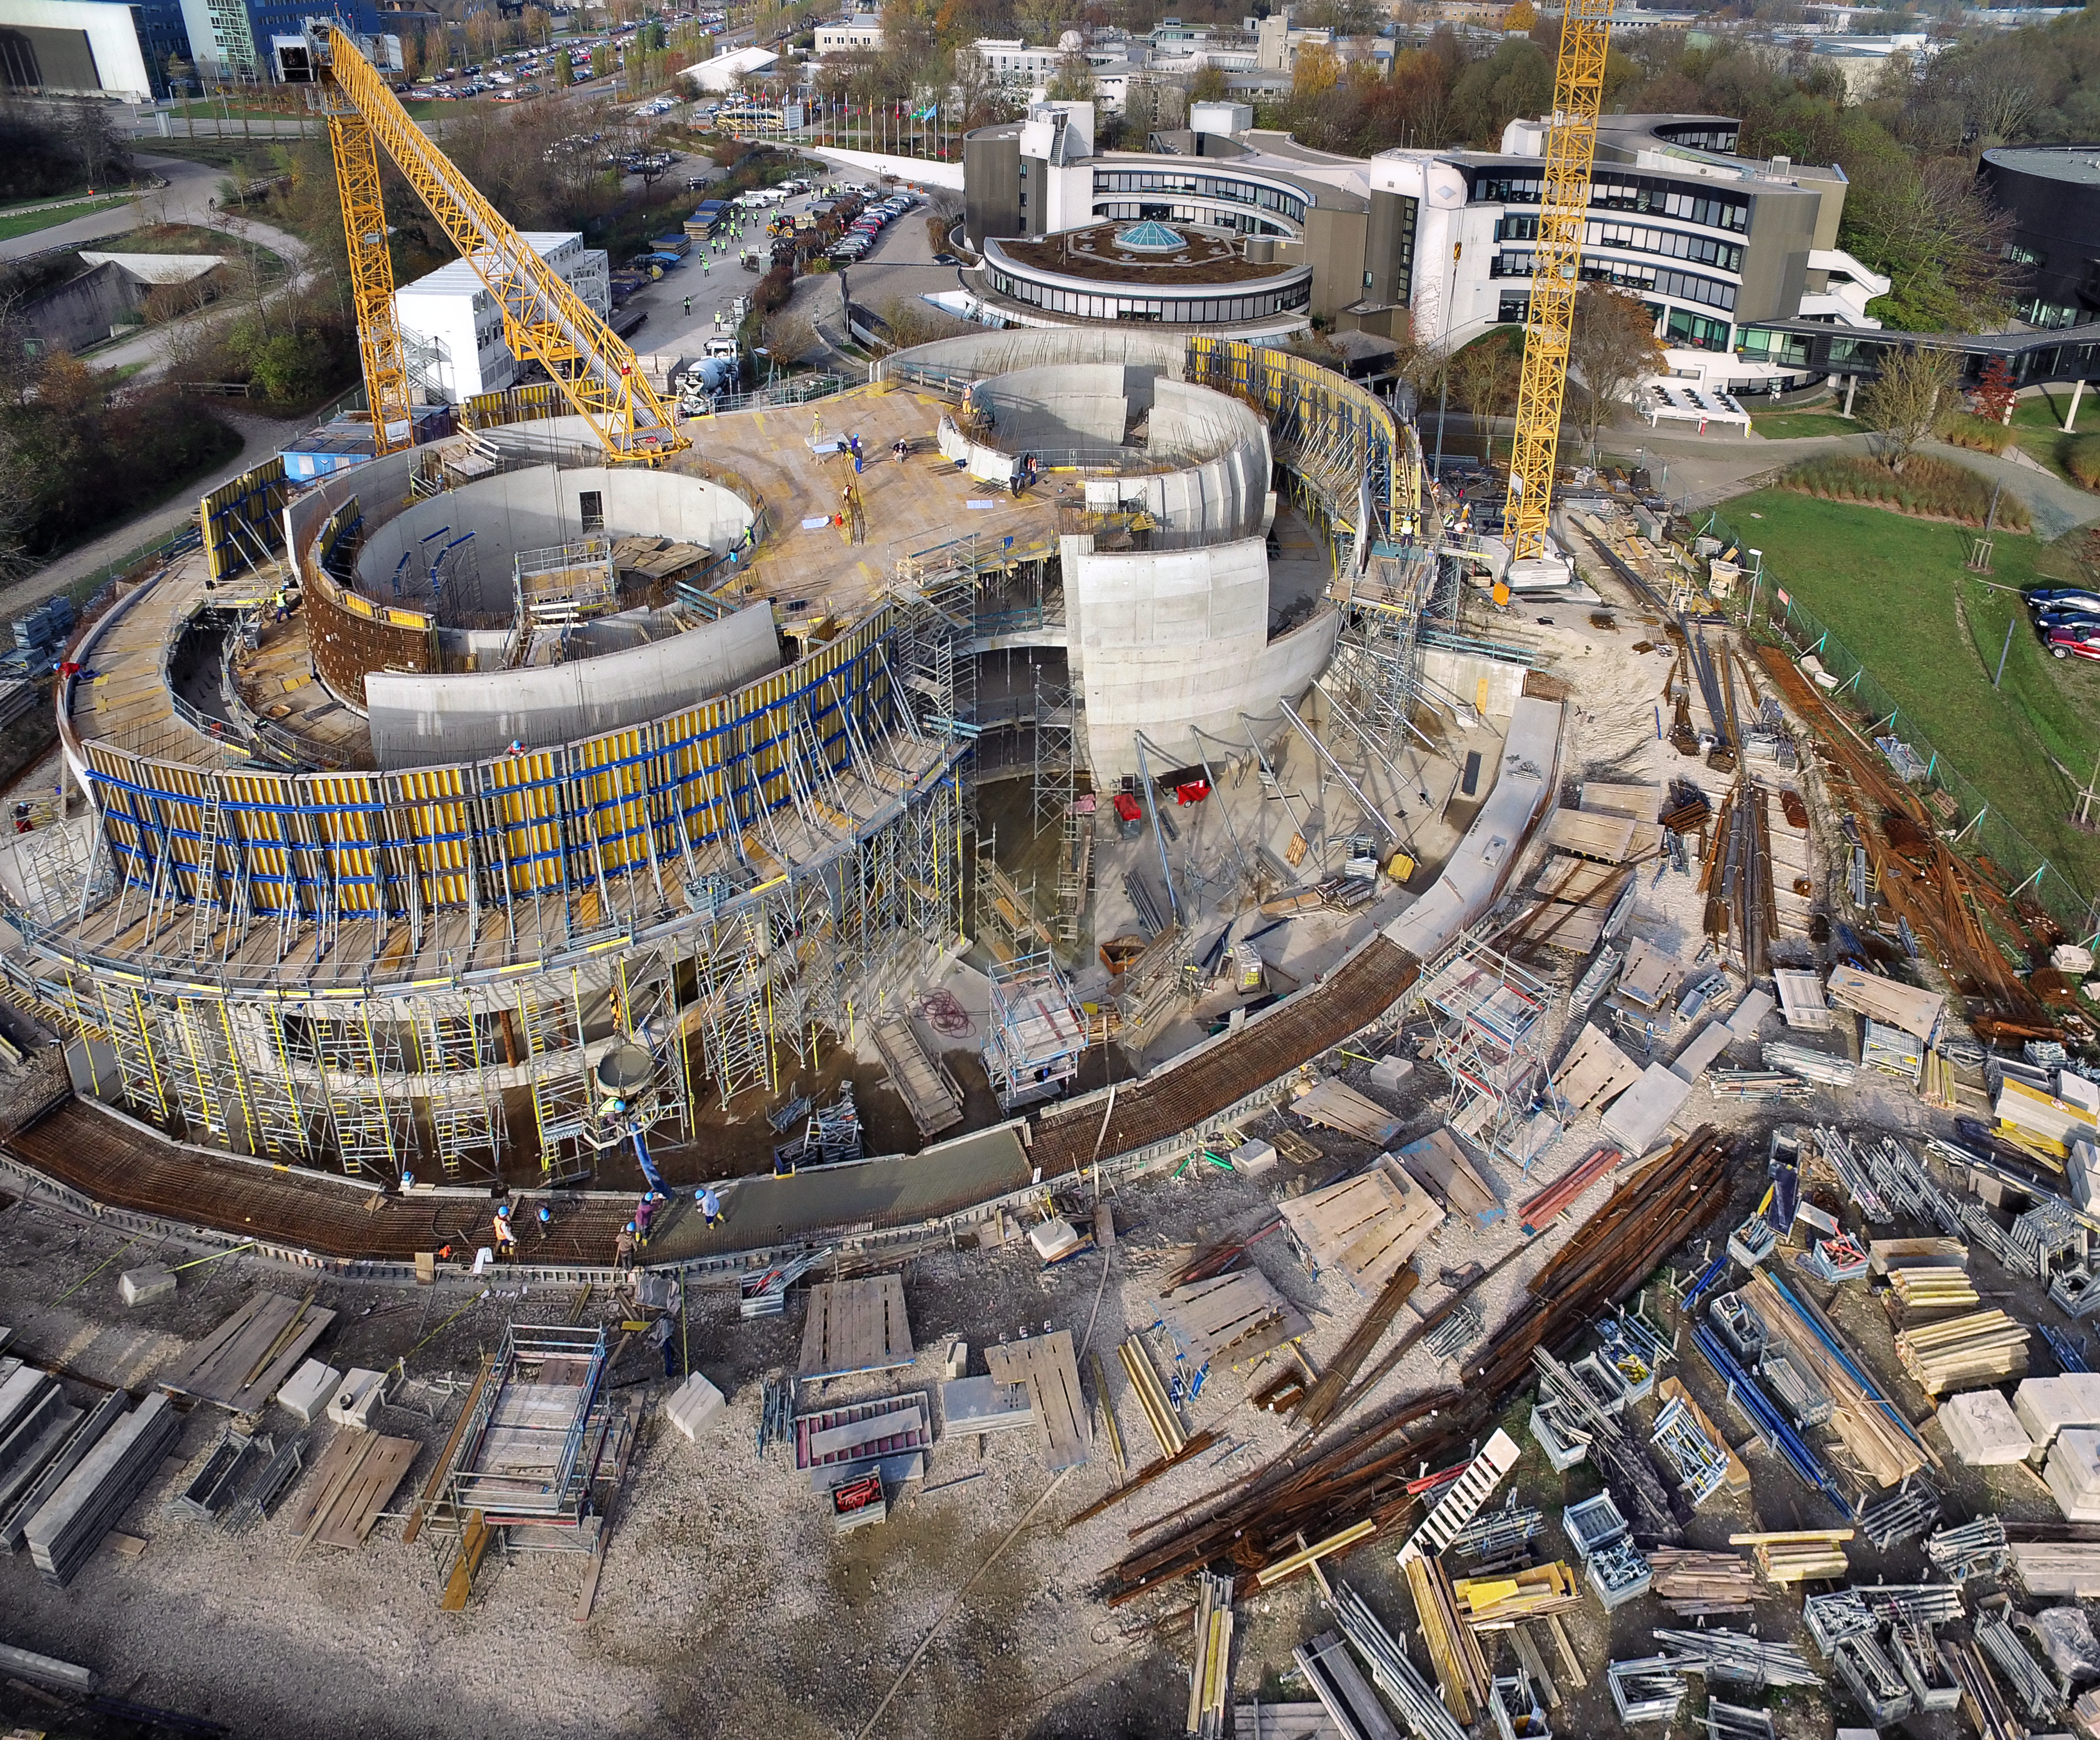

A Supernova in progress!

This drone photograph shows the construction of ESO's Supernova Planetarium & Visitor Centre from a dizzying perspective.

Credit: TUM-FSD/ESO. Supported by Autel Robotics and TUM-FSD